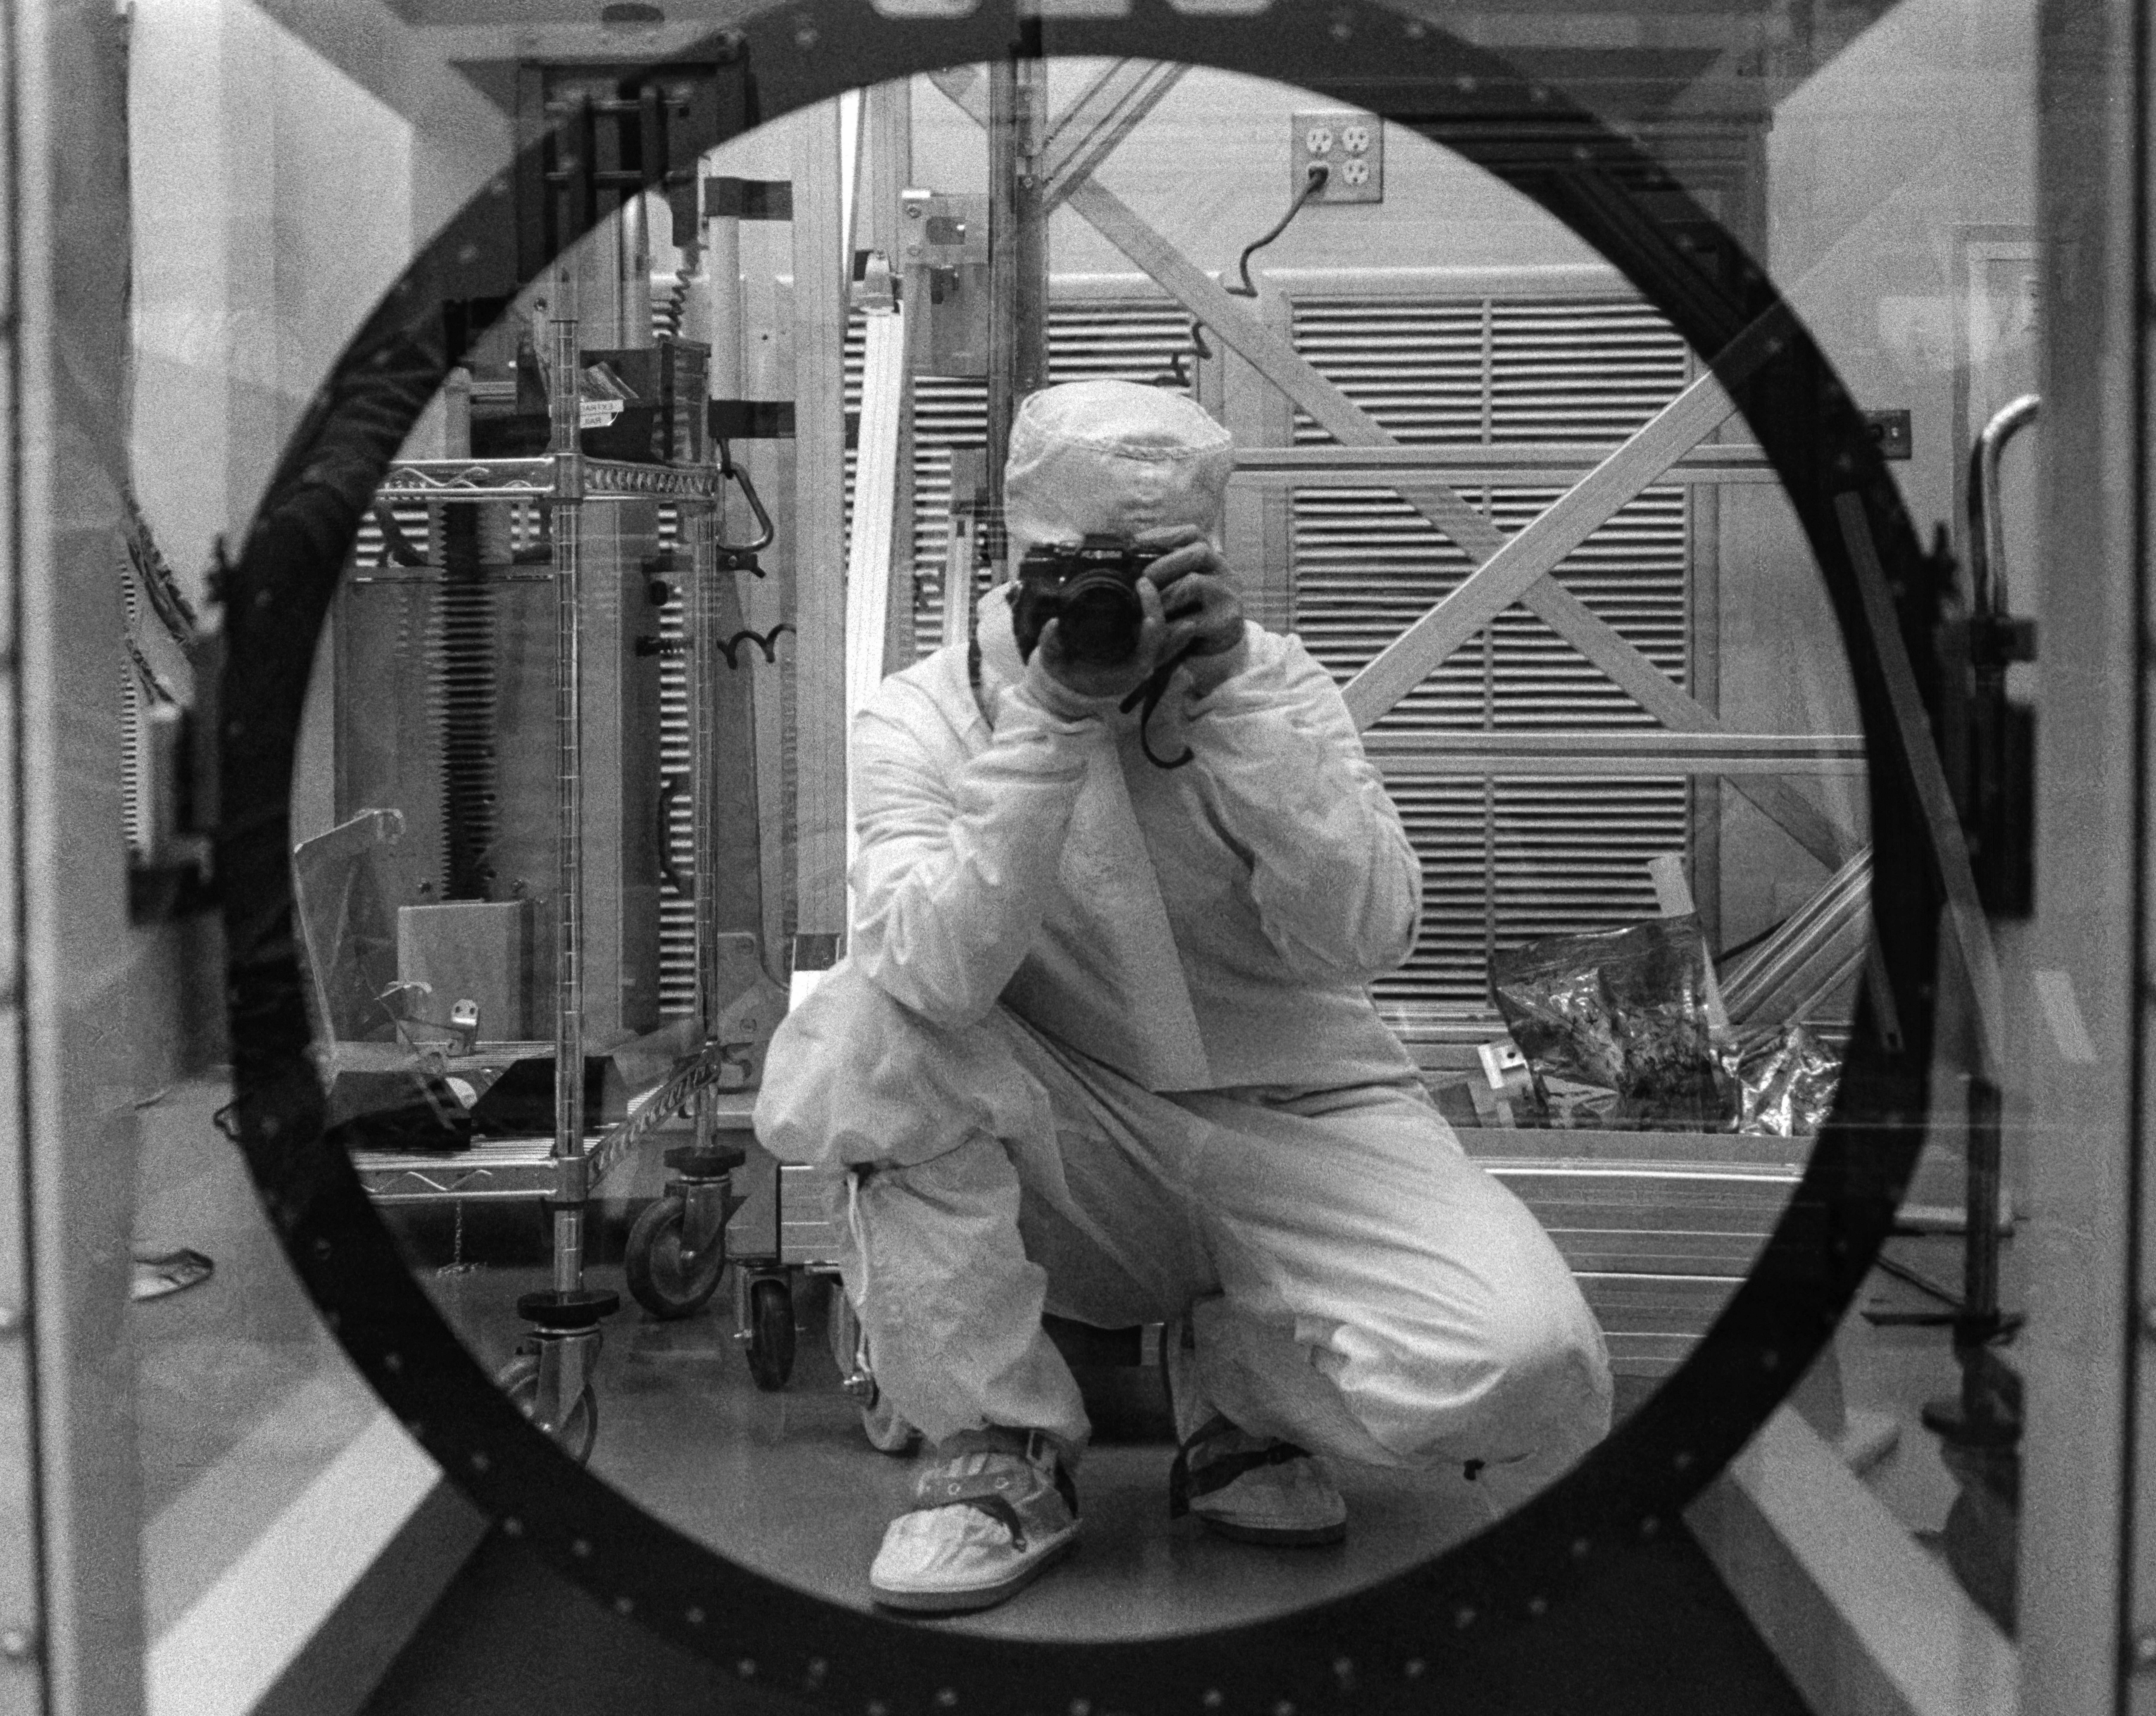

Rubin Observatory Camera Filter

Bernardita Ried takes a selfie in front of the camera filter for the Vera C. Rubin Observatory at SLAC National Accelerator Laboratory.

Credit: NOIRLab/NSF/AURA/B. Ried